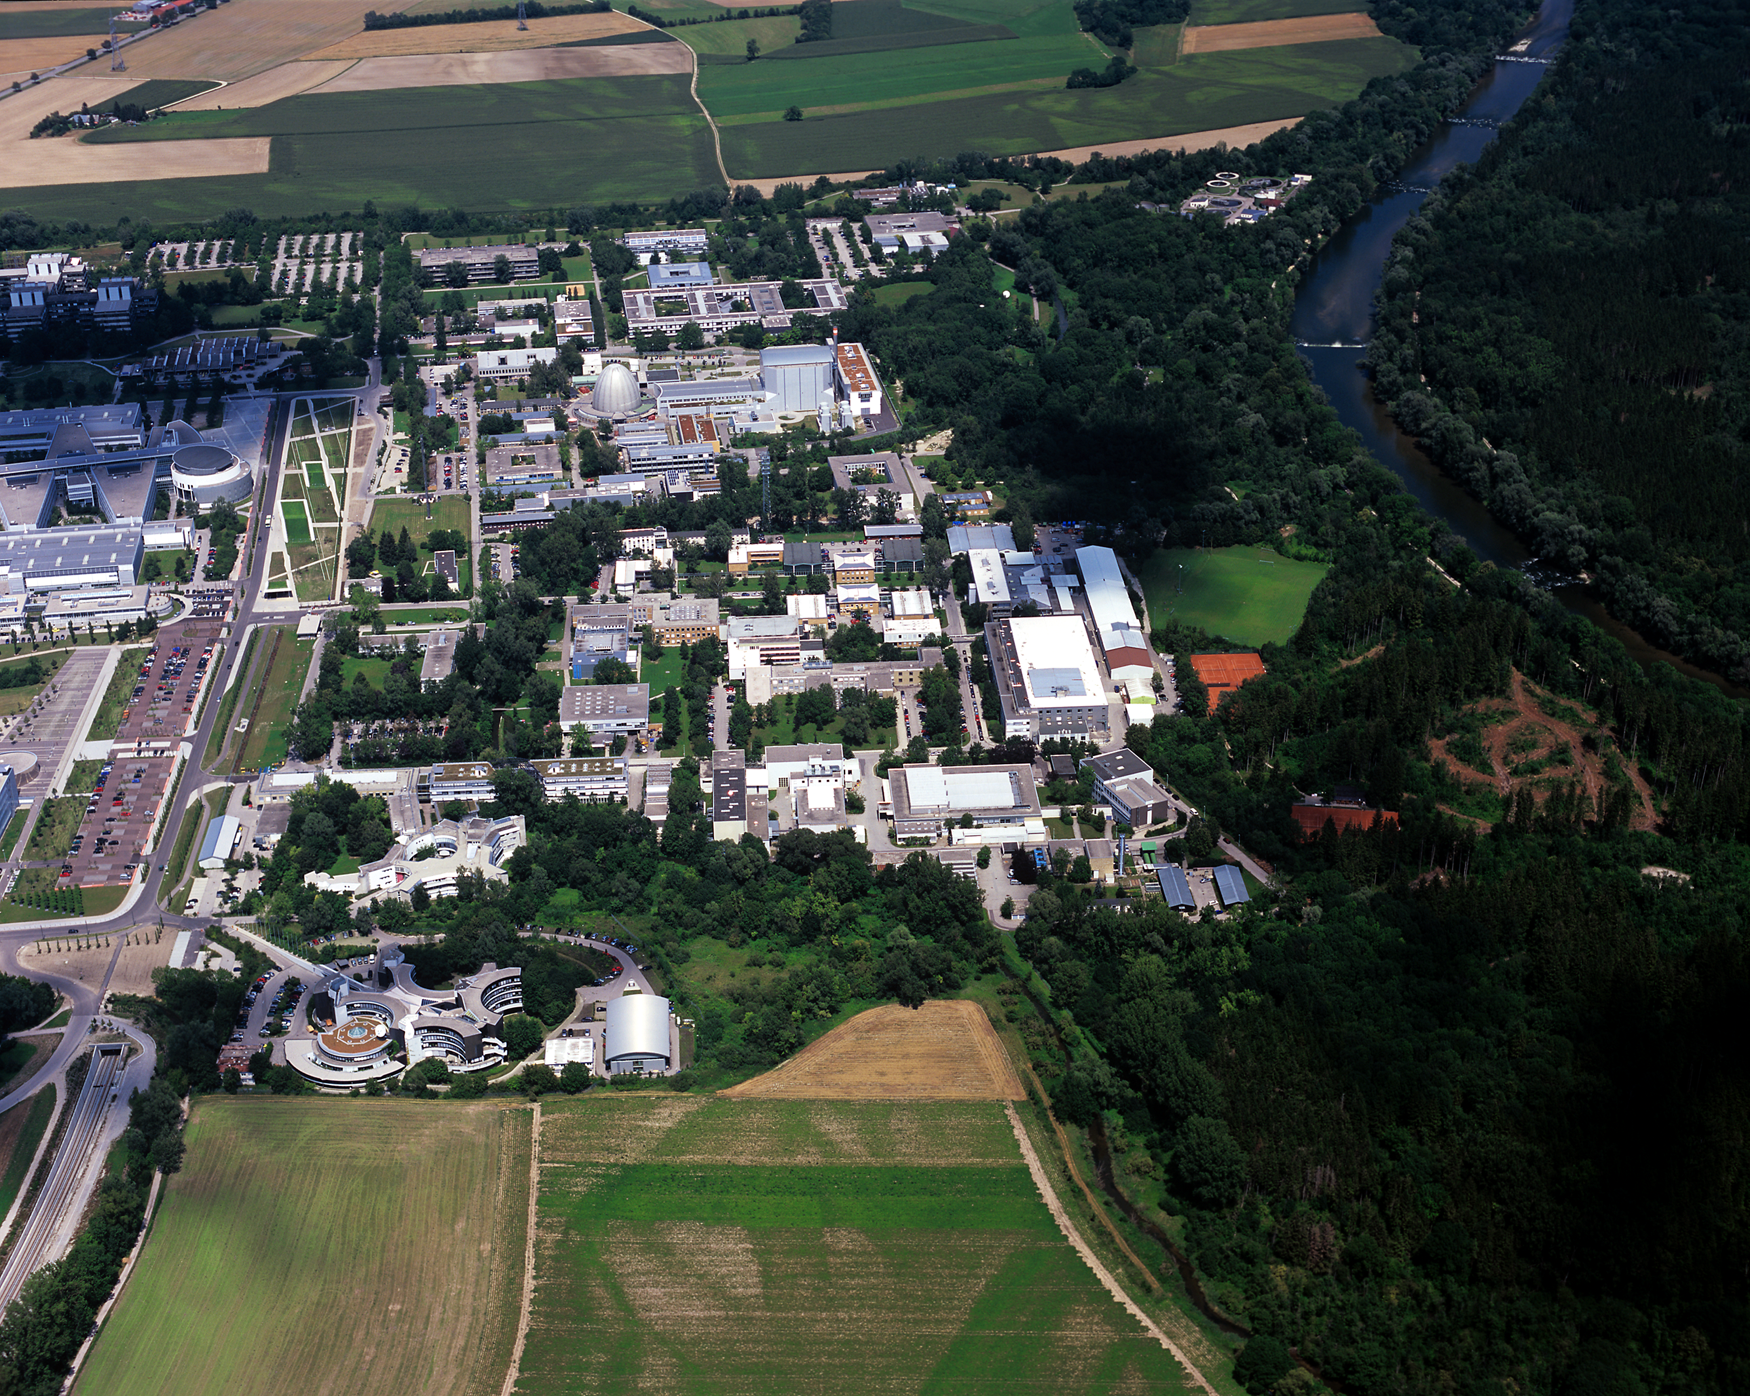

ESO Headquarters

Aerial photograph of the ESO Headquarters in Garching, near Munich, in Germany. Photograph taken in July 2007.

Credit: ESO